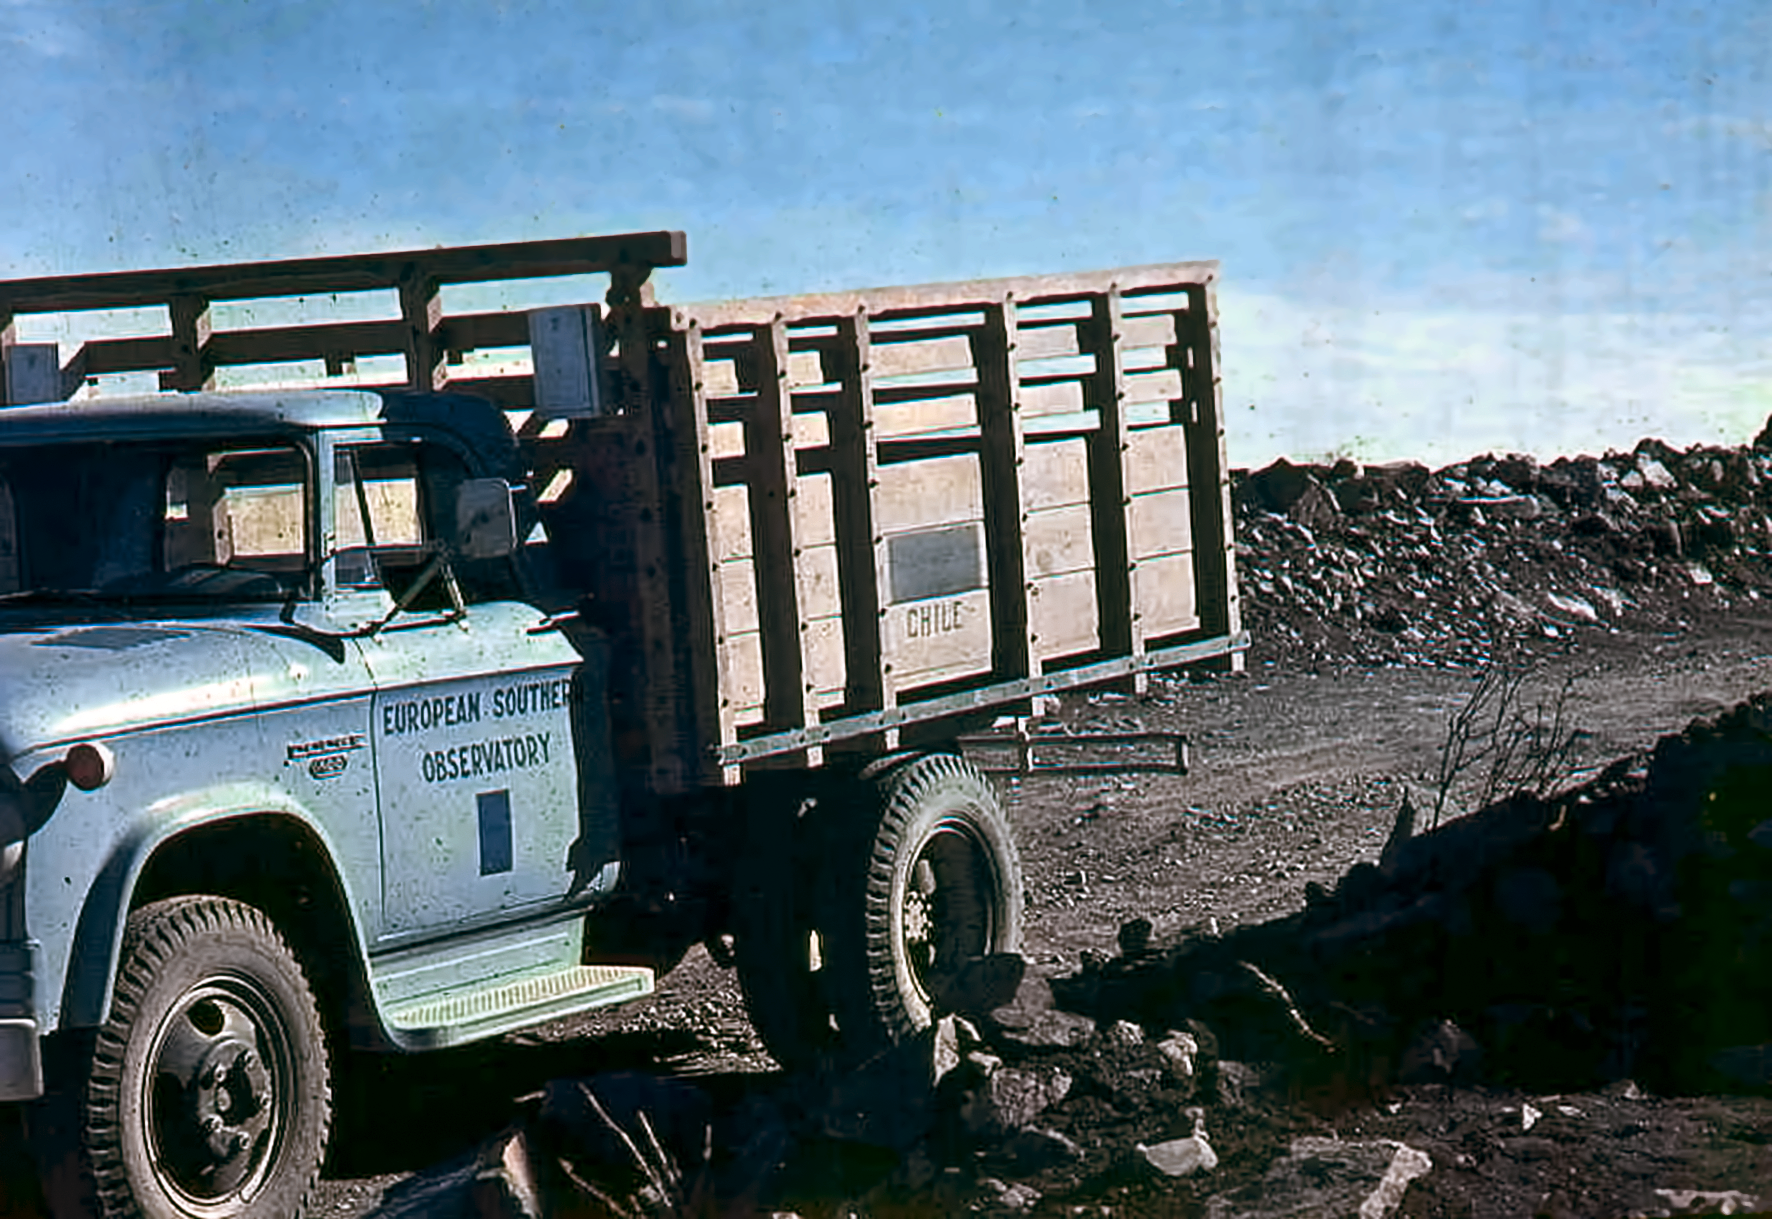

An ESO truck

An ESO truck during the construction of the La Silla Observatory in the late 1960s.

Credit: ESO/J. Doornenbal